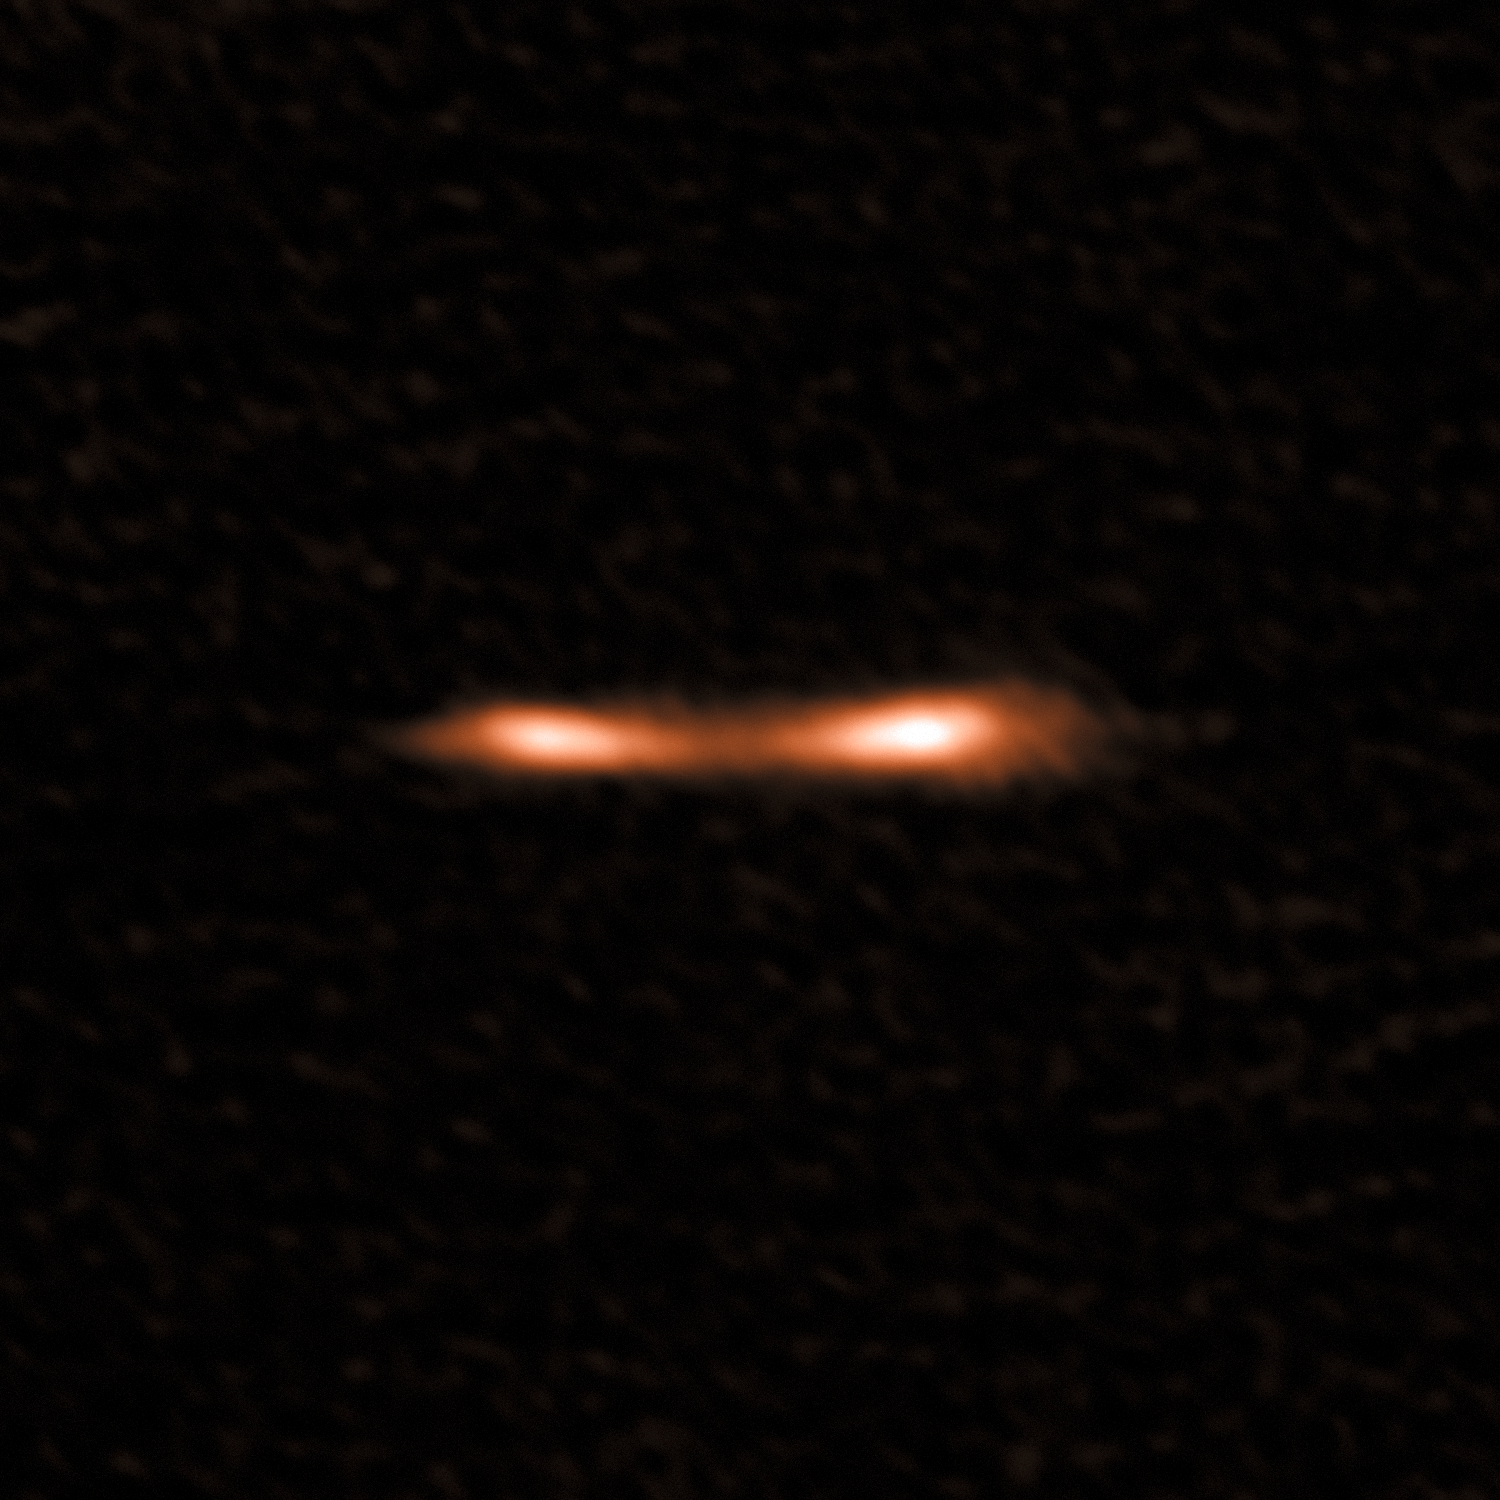

ALMA view of the Cosmic Eyelash

This ALMA image shows the Cosmic Eyelash, a remote starburst galaxy that appears double and brightened by gravitational lensing. ALMA has been used to detect turbulent reservoirs of cold gas surrounding this and other distant starburst galaxies. By detecting CH+ for the first time in the distant Universe, this research opens up a new window of exploration into a critical epoch of star formation.

Credit: ALMA (ESO/NAOJ/NRAO)/E. Falgarone et al.